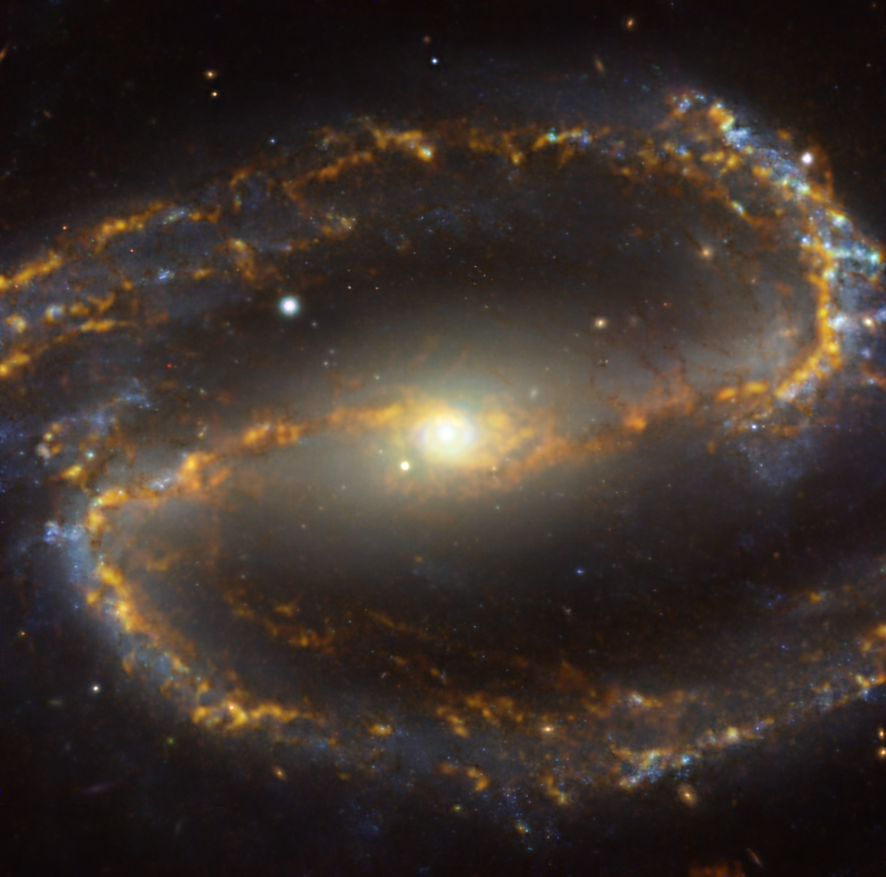

A cosmic caramel swirl

This picture of the week looks almost good enough to eat! However, despite its resemblance to a mouthwatering caramel swirl it is in fact an image of the NGC 1300 galaxy, located approximately 61 million light-years from Earth in the constellation Eridanus. NGC 1300 is a spiral galaxy, with a bar of stars and gas –– seen here crossing the image horizontally –– and a central ring of intense star formation.

The image is a combination of observations conducted at different colours –– or wavelengths –– of light. The golden caramel glow corresponds to clouds of molecular gas, the raw material out of which stars form. These data were taken with the Atacama Large Millimeter/submillimeter Array (ALMA), in which ESO is a partner. The bluish regions in the background reveal the distribution of slightly older, already formed stars, imaged by the Multi-Unit Spectroscopic Explorer (MUSE) on ESO’s Very Large Telescope (VLT).

The images were taken as part of the Physics at High Angular resolution in Nearby GalaxieS (PHANGS) project, which is making high-resolution observations of nearby galaxies with telescopes operating across all wavelengths of the electromagnetic spectrum. Different wavelengths can reveal a multitude of secrets about a galaxy, and by comparing them astronomers are able to study what activates, boosts or hinders the birth of new stars.

Credit: ESO/ALMA (ESO/NAOJ/NRAO)/PHANGS